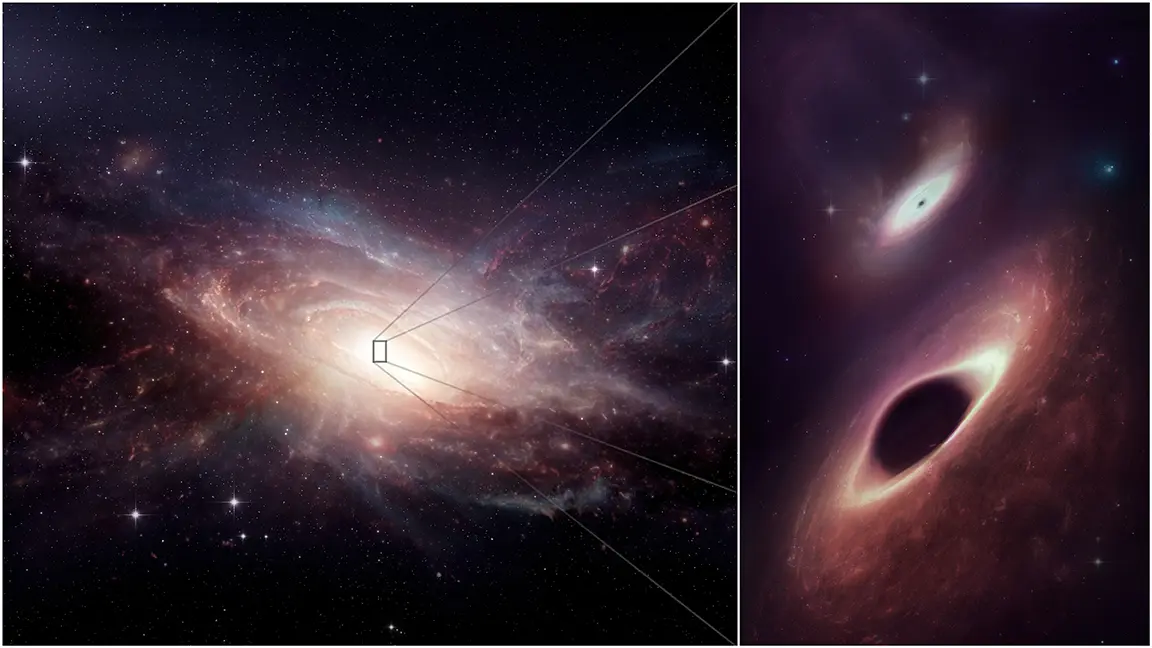

Into the heart of the pair of merging galaxies known as UGC 4211

Scientists using the Atacama Large Millimeter/submillimeter Array (ALMA) to look deep into the heart of the pair of merging galaxies known as UGC 4211 discovered two black holes growing side by side, just 750 light-years apart. This artist’s conception shows the late-stage galaxy merger and its two central black holes. The binary black holes are the closest together ever observed in multiple wavelengths.

Credit: ALMA (ESO/NAOJ/NRAO); M. Weiss (NRAO/AUI/NSF)